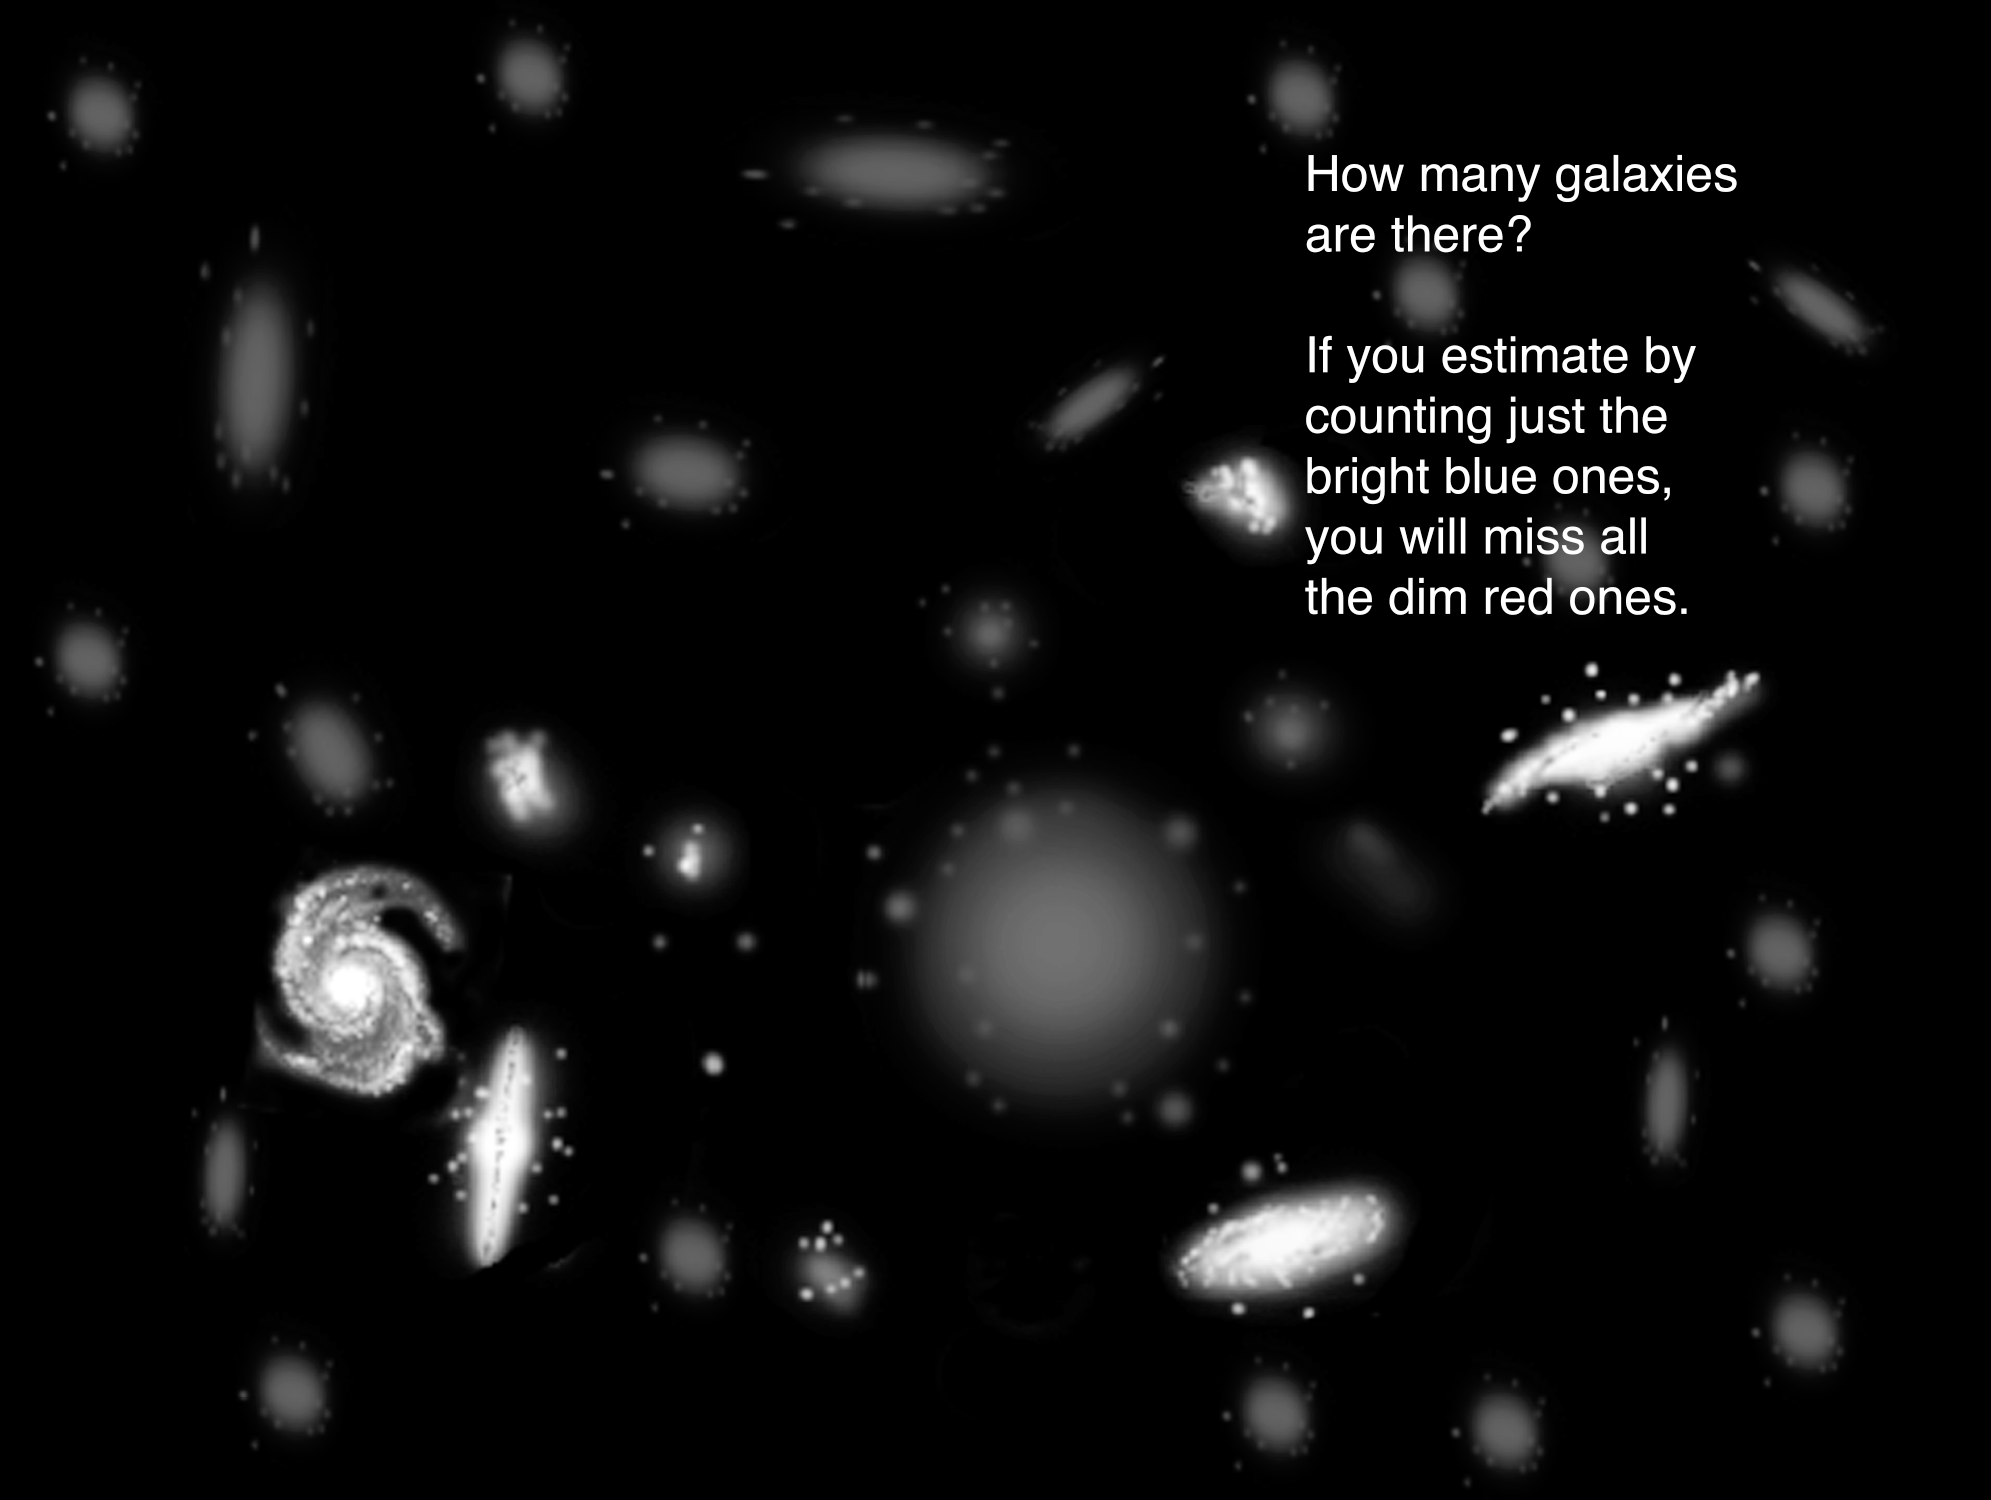

Why are some galaxies brighter than others?

Bright galaxies where stars are forming may outshine dimmer, more massive galaxies. In all previous surveys of the “Redshift Desert,” the brighter star-forming galaxies were the only type bright enough to be sampled. The Gemini Deep Deep Survey was able to sample the dimmer, more massive galaxies and provide a better representation of the galaxies at this epoch of the Universe. The GDDS results revealed that there is a greater abundance of these more massive and older galaxies than expected from current models when the Universe was only 20-40% of its current age.

Credit: Gemini Observatory/NSF/AURA/J. Lomberg